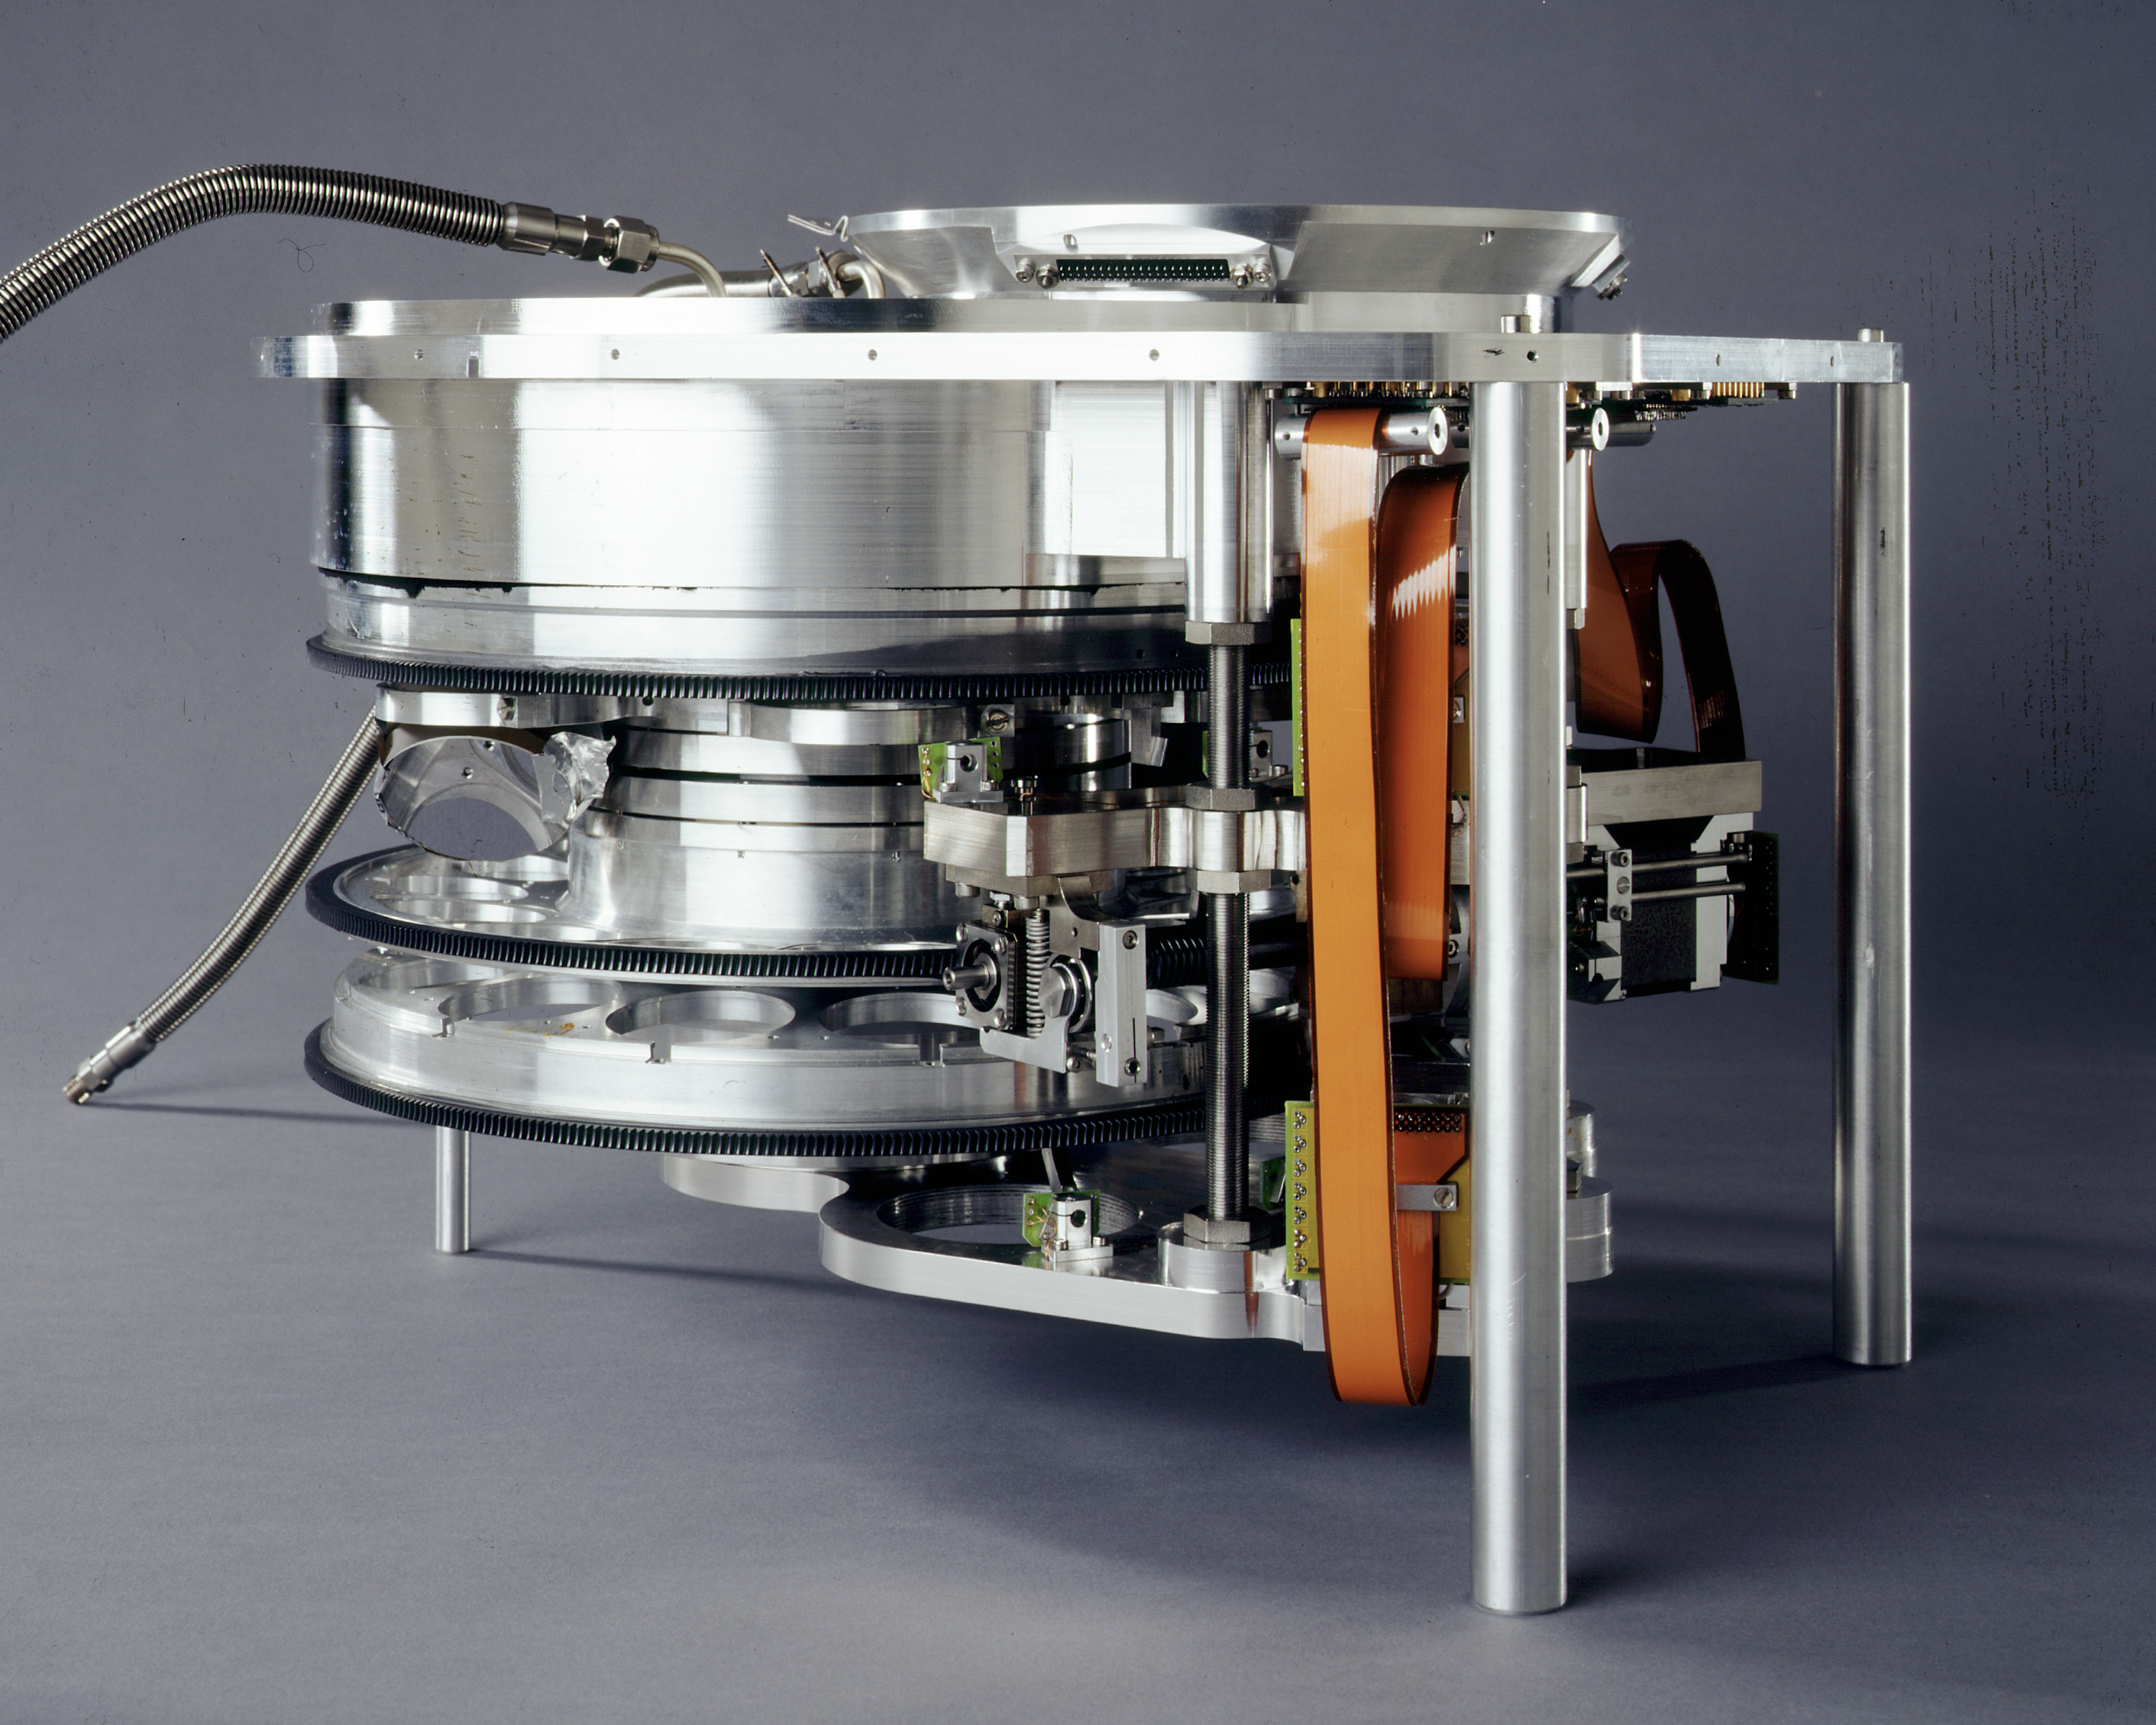

ISAAC filter wheel

The ISAAC instrument filter wheel. ISAAC is an infrared (1 - 5 μm) imager and spectrograph mounted on the Nasmyth B focus of the VLT UT1. It has two independent arms, one equipped with a 1024 x 1024 Hawaii Rockwell array and the other with a 1024 x 1024 InSb Aladdin array from Santa Barbara Research Center. The Hawaii arm is used at short wavelengths (1 - 2.5 μm). The Aladdin arm is used predominantly at long wavelengths (3 - 5 μm) but is also available for short wavelength imaging with broad band filters.

Credit: ESO